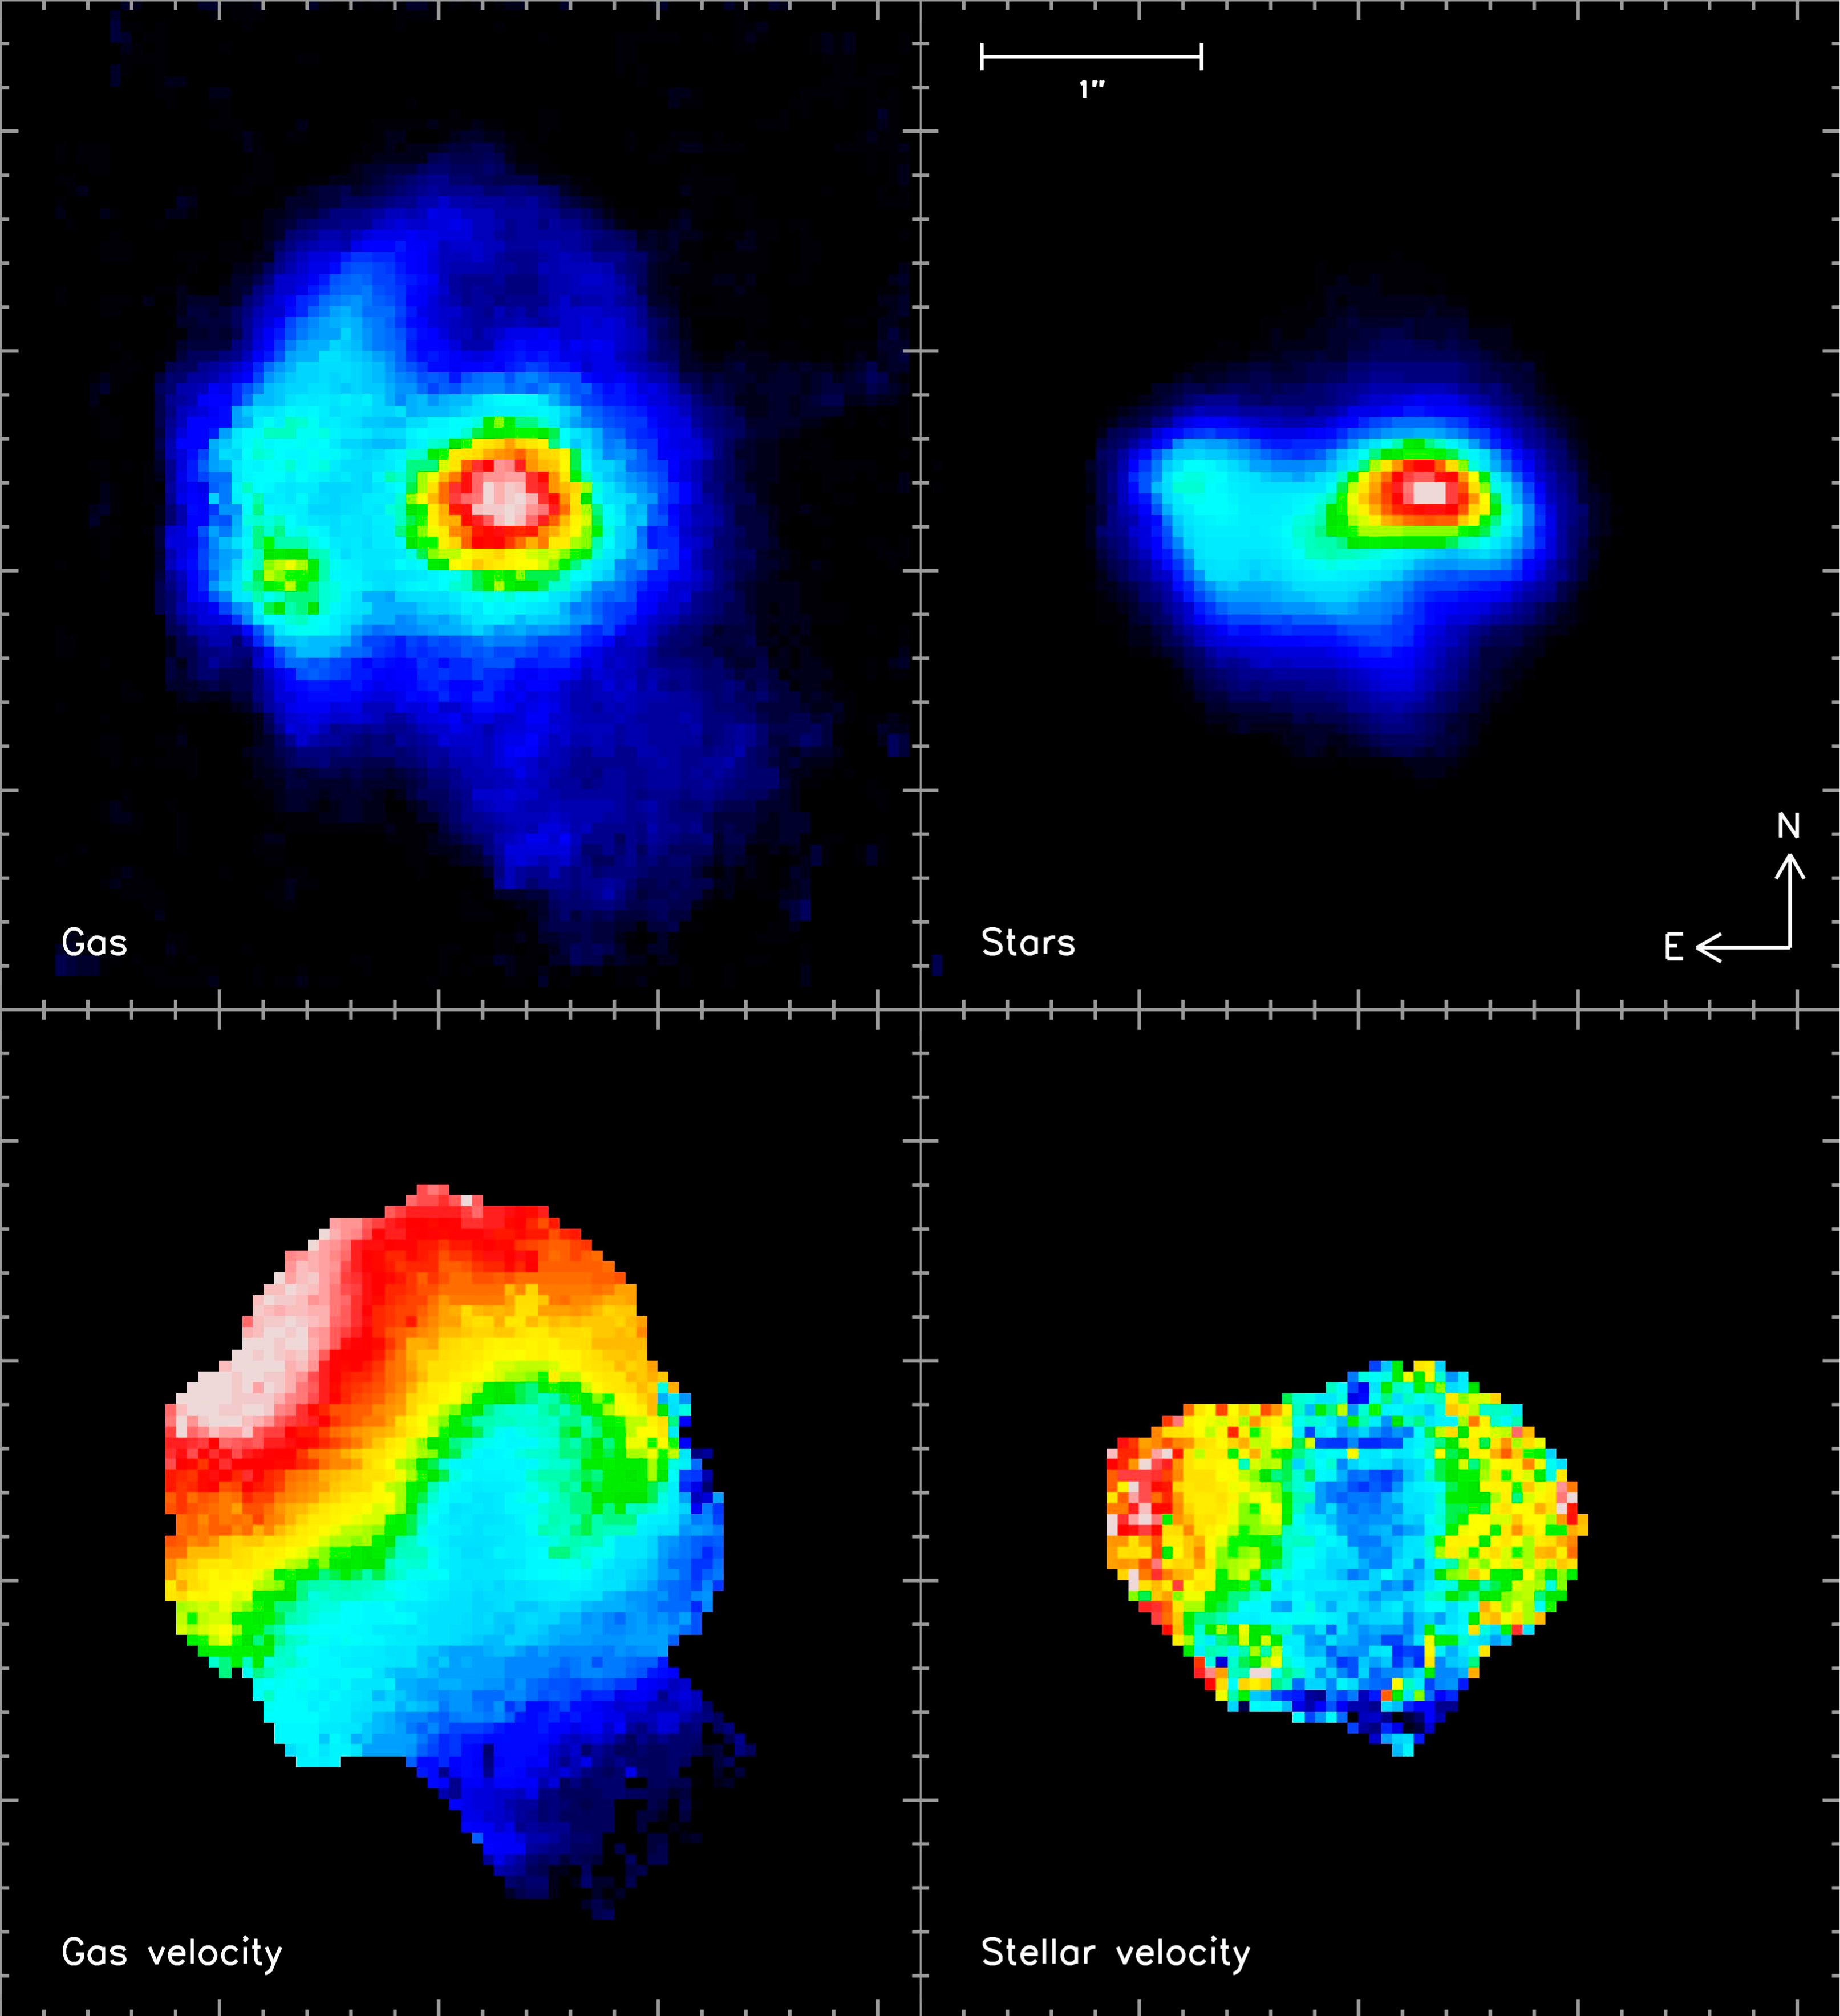

The Merging System Arp 220

In this galaxy the nuclei are much closer and cannot be distinguished without high spatial resolution. This was a challenging galaxy to observe because it is very difficult to perform the corrections. Nevertheless, a resolution comparable to the Hubble Space Telescope was achieved, i.e. 0.2 second of arc. It reveals for the first time the motion of the stars in this system, showing that there are two counter-rotating discs of stars. These are the nuclei of the progenitor galaxies. In contrast, the motion of the gas is dominated by a larger scale disc, formed from the leftover gas in the discs of the progenitors. The rotation of this gas is governed by the geometry of the interaction, and so is different to that of the stars in the progenitor nuclei. The four images show (from left to right and from top to bottom) : the distribution of the molecular gas, the stellar light, the velocity of the gas, and the velocity of the stars. For the velocity maps, the blue and red colours indicate motion towards us and away from us respectively.

Credit: ESO